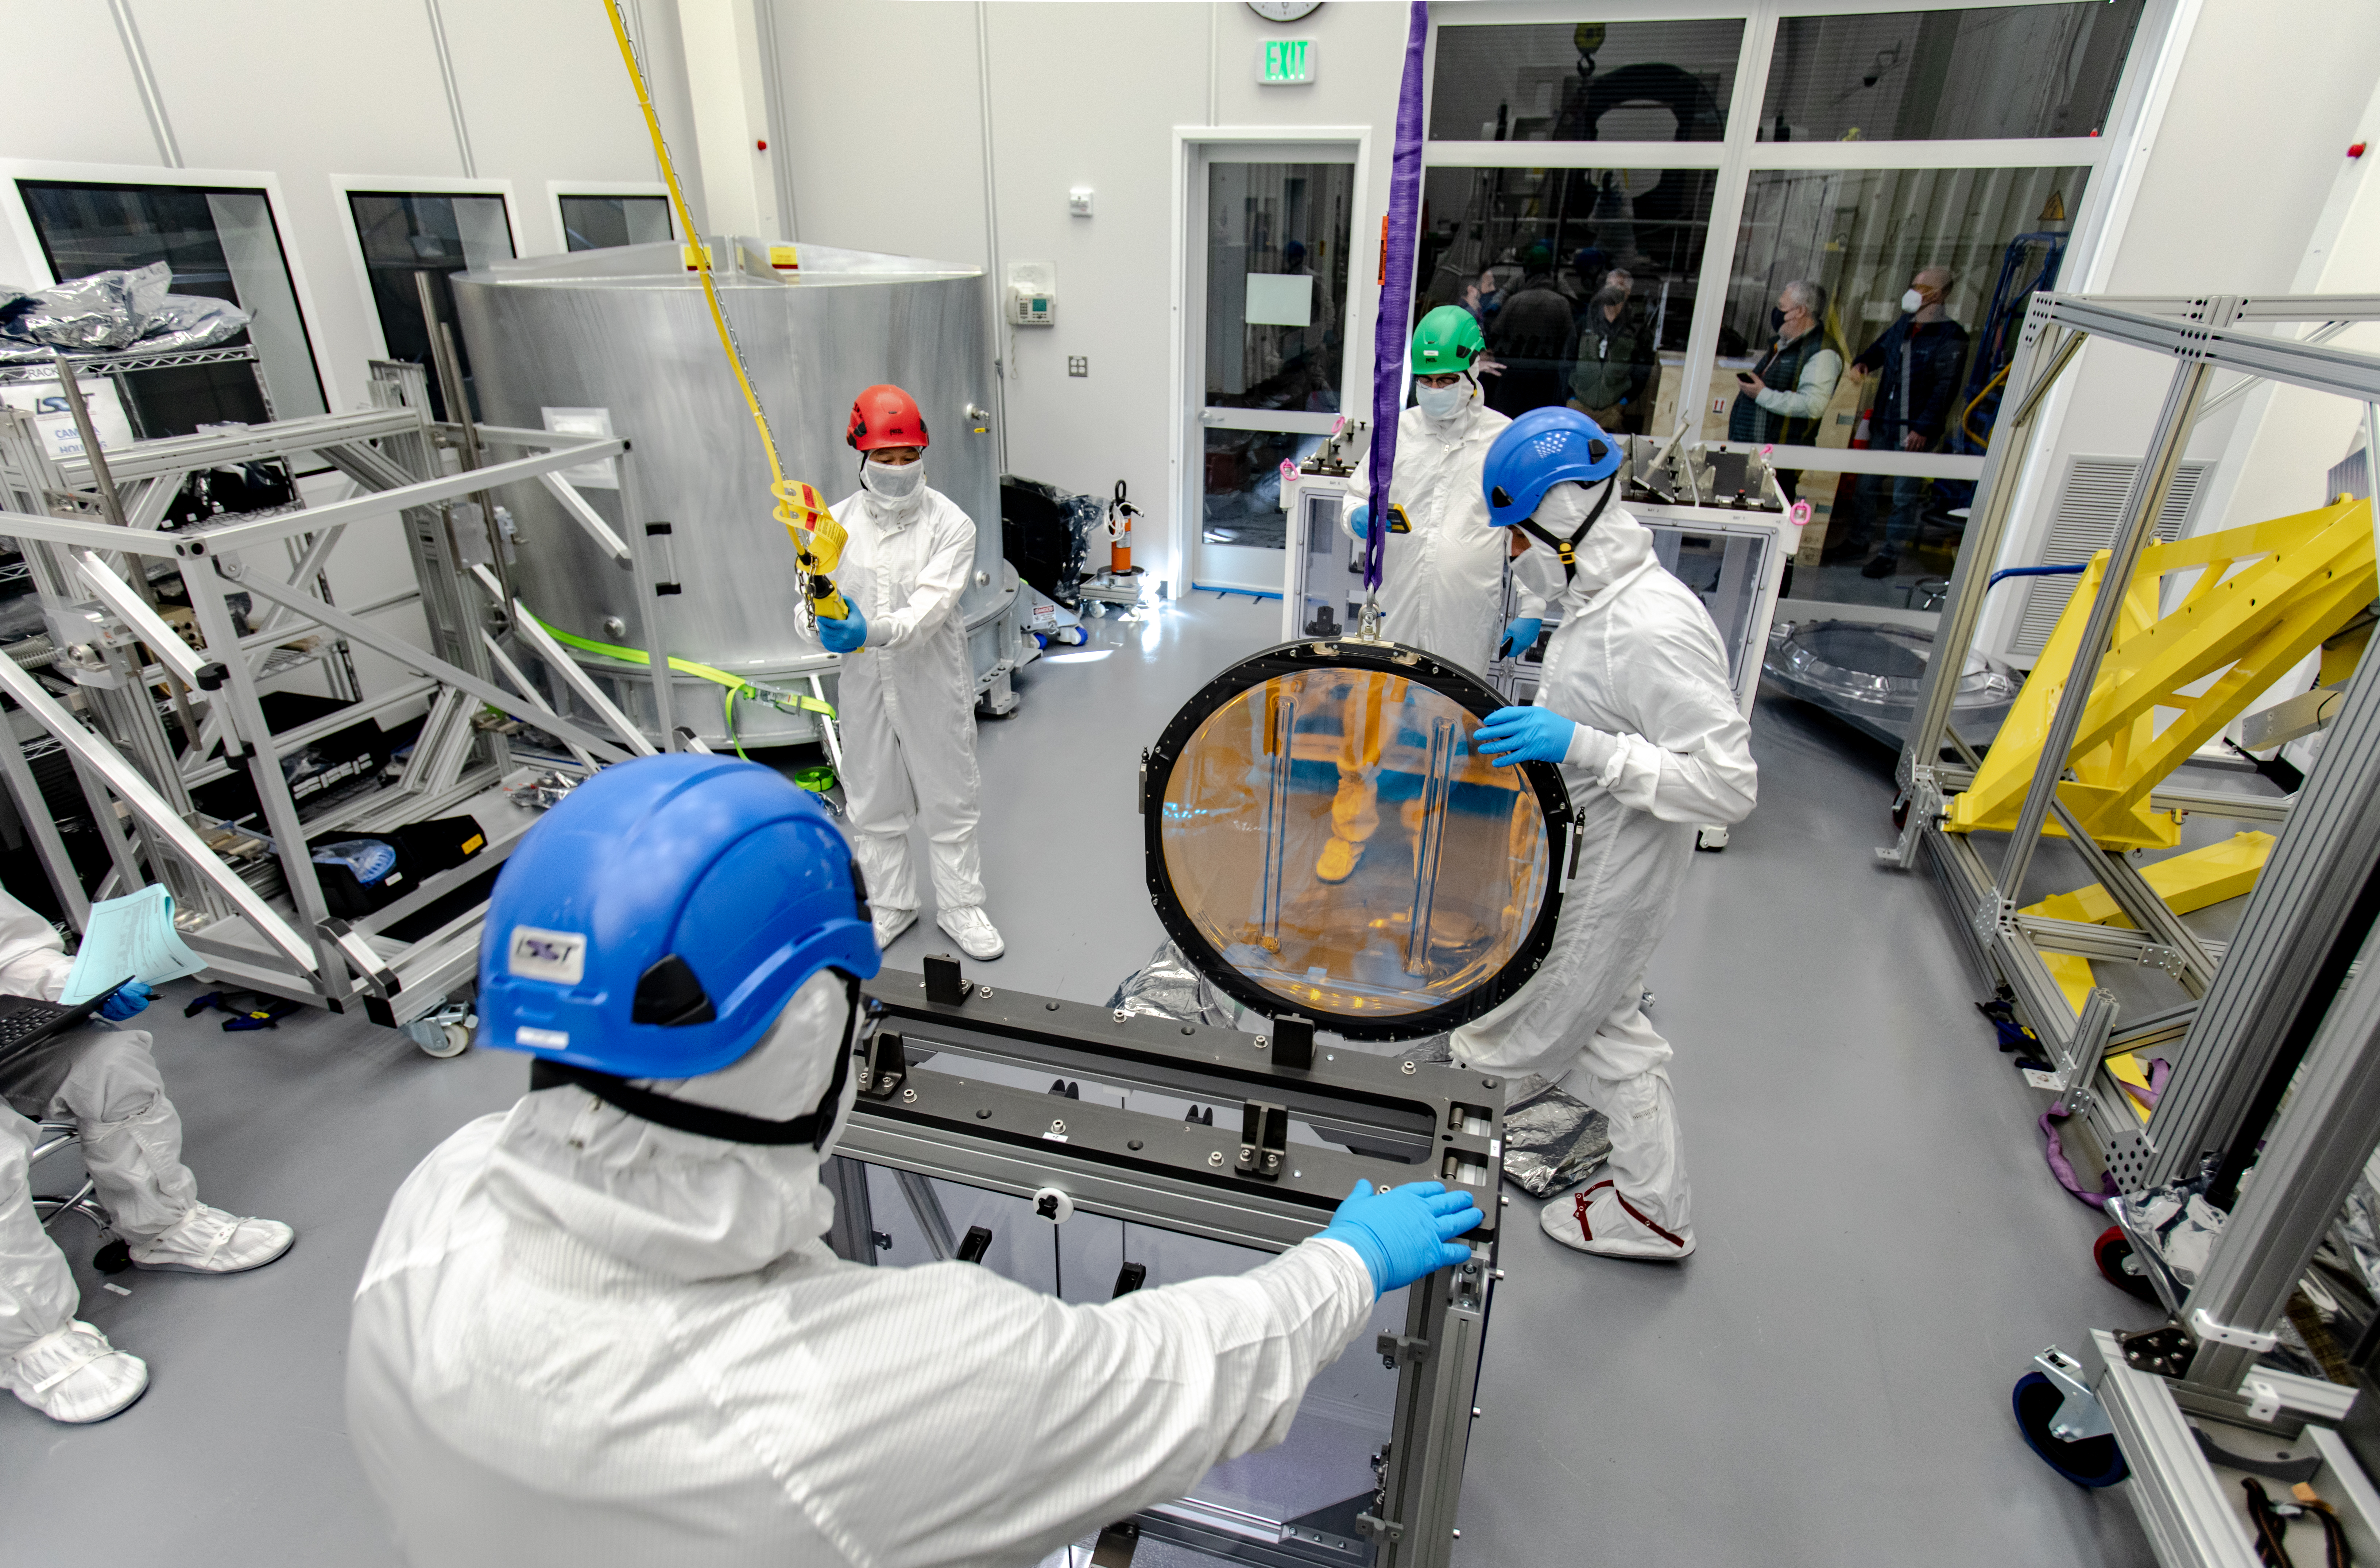

LSST R-Band Optical Filter

SLAC's LSST team carefully unpack, examine, test and store the r-band filter, the first of six optic filters that will be part of the completed LSST Camera.

Credit: Jacqueline Ramseyer Orrell/SLAC National Accelerator Laboratory